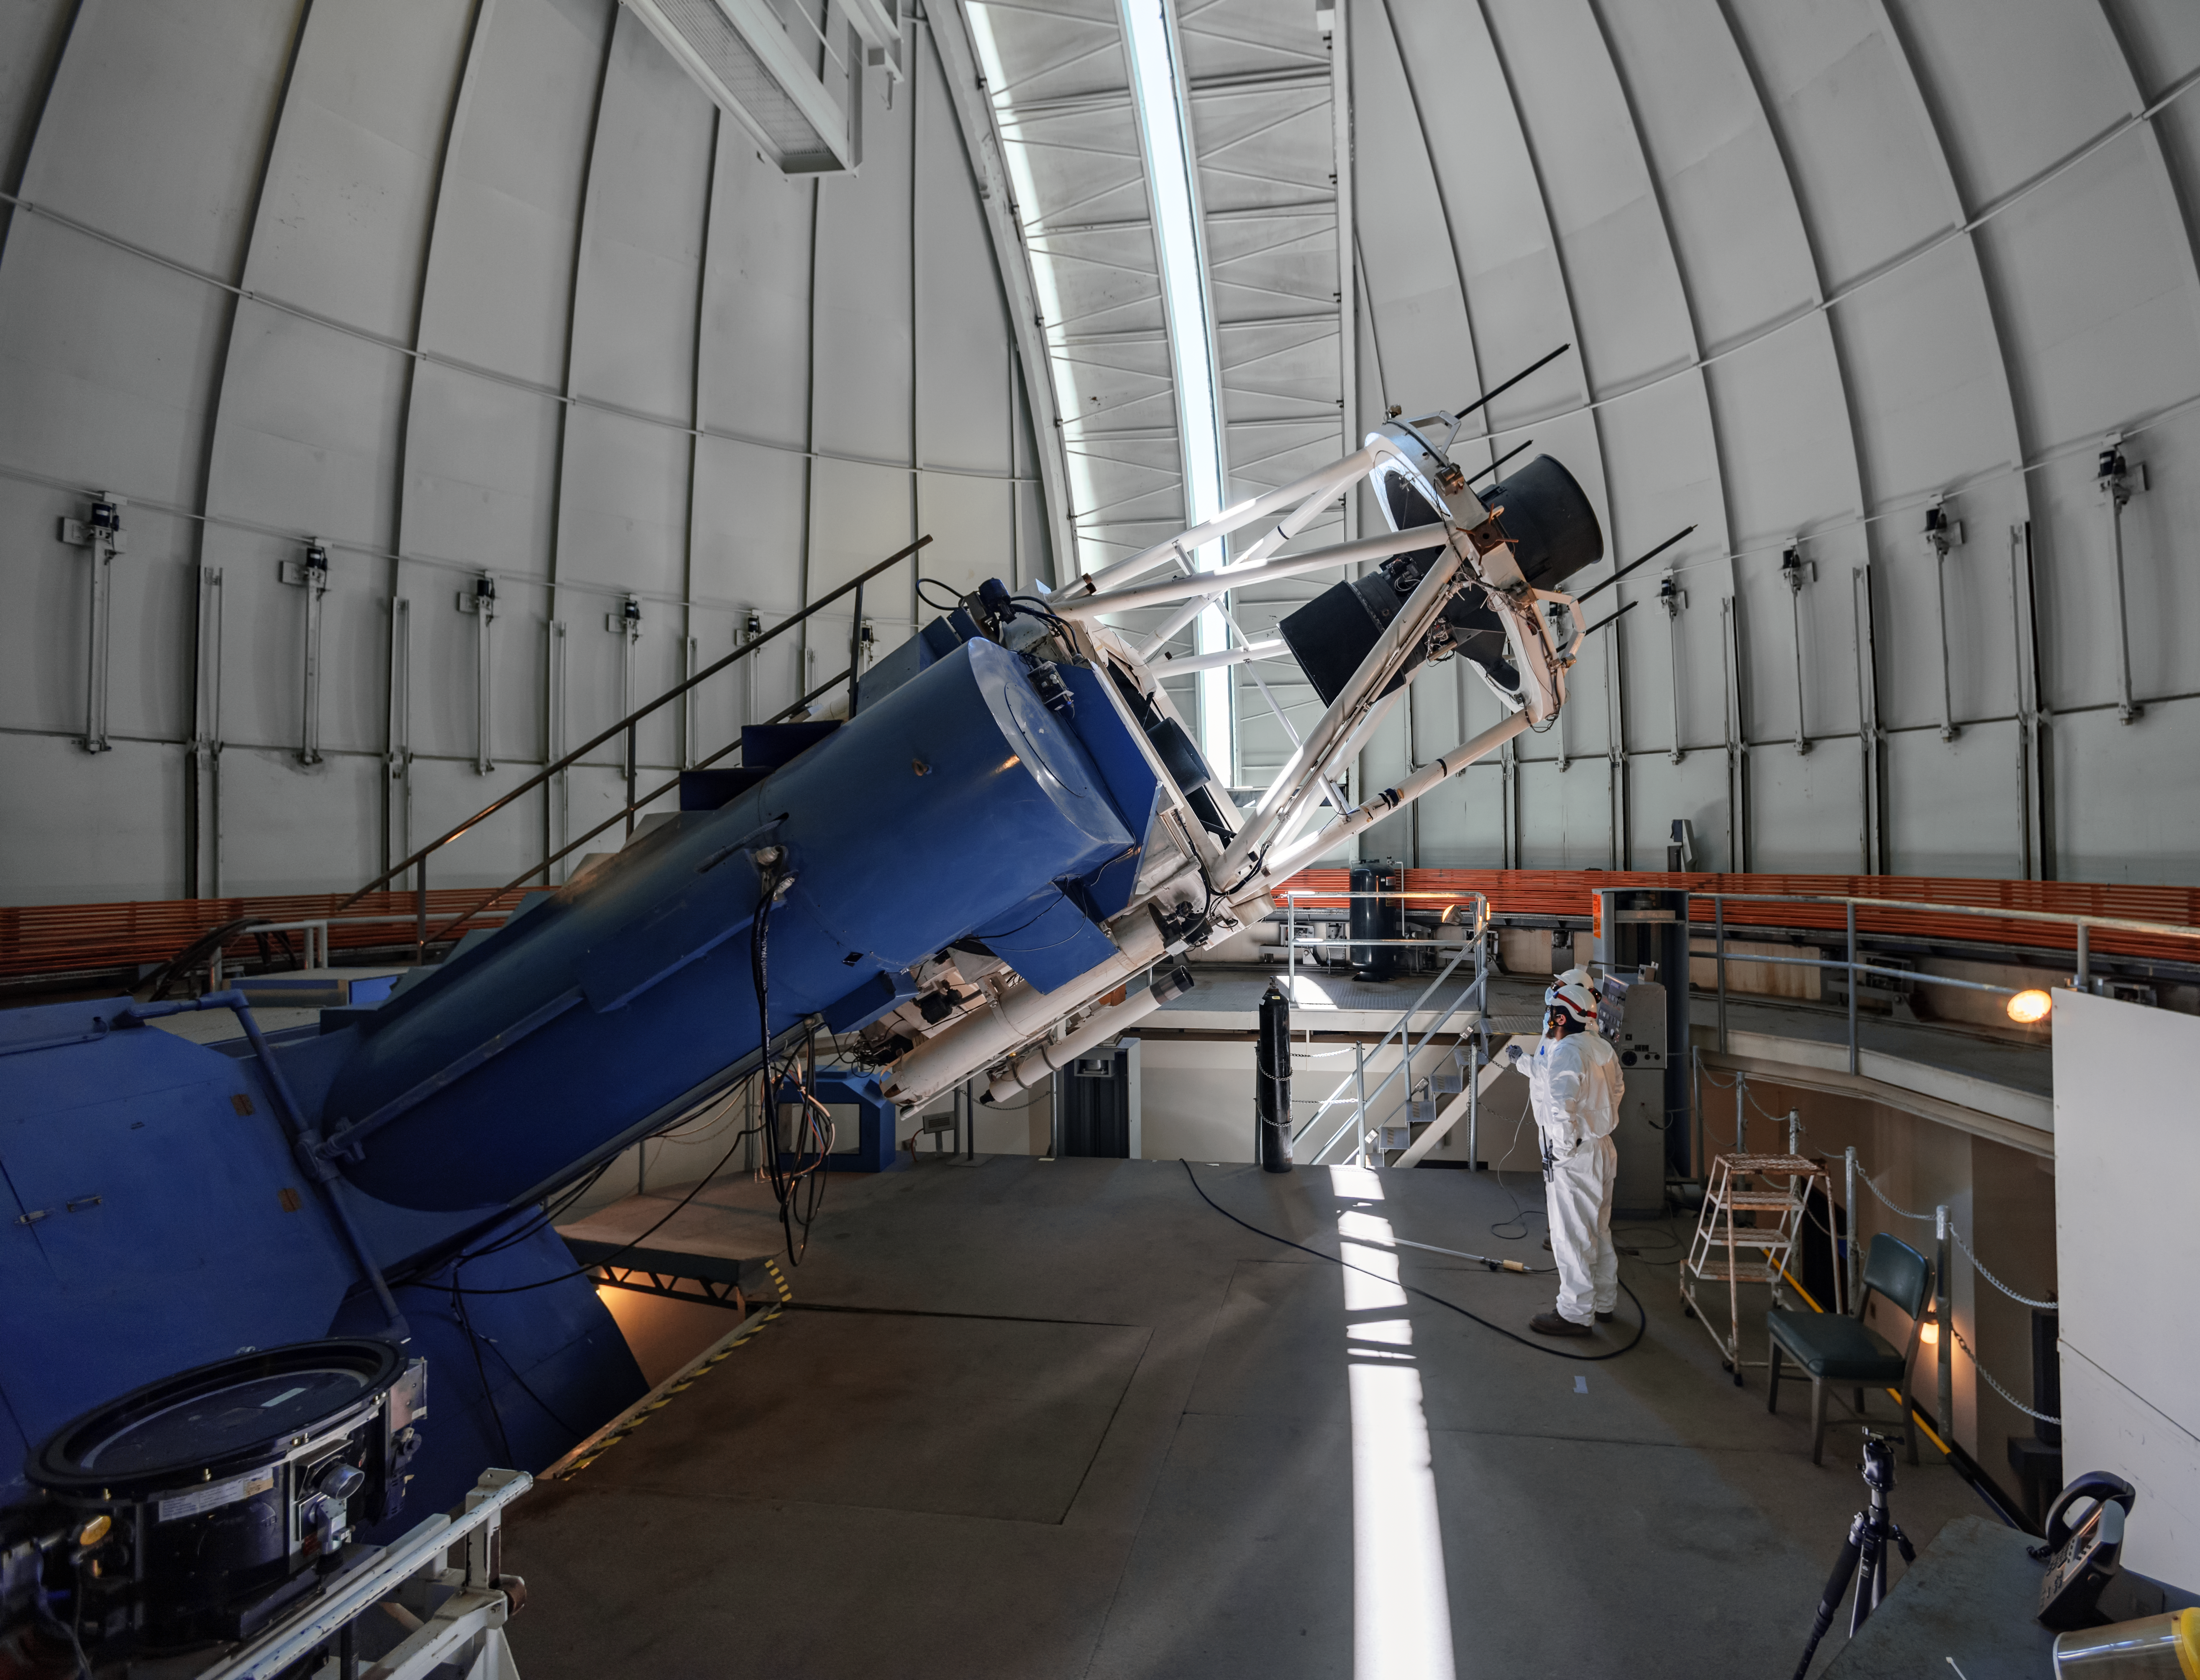

SMARTS 1.5-meter Telescope

The SMARTS 1.5-meter Telescope is shown in its dome at Cerro Tololo Inter-American Observatory in Chile.

Credit: CTIO/NOIRLab/NSF/AURA